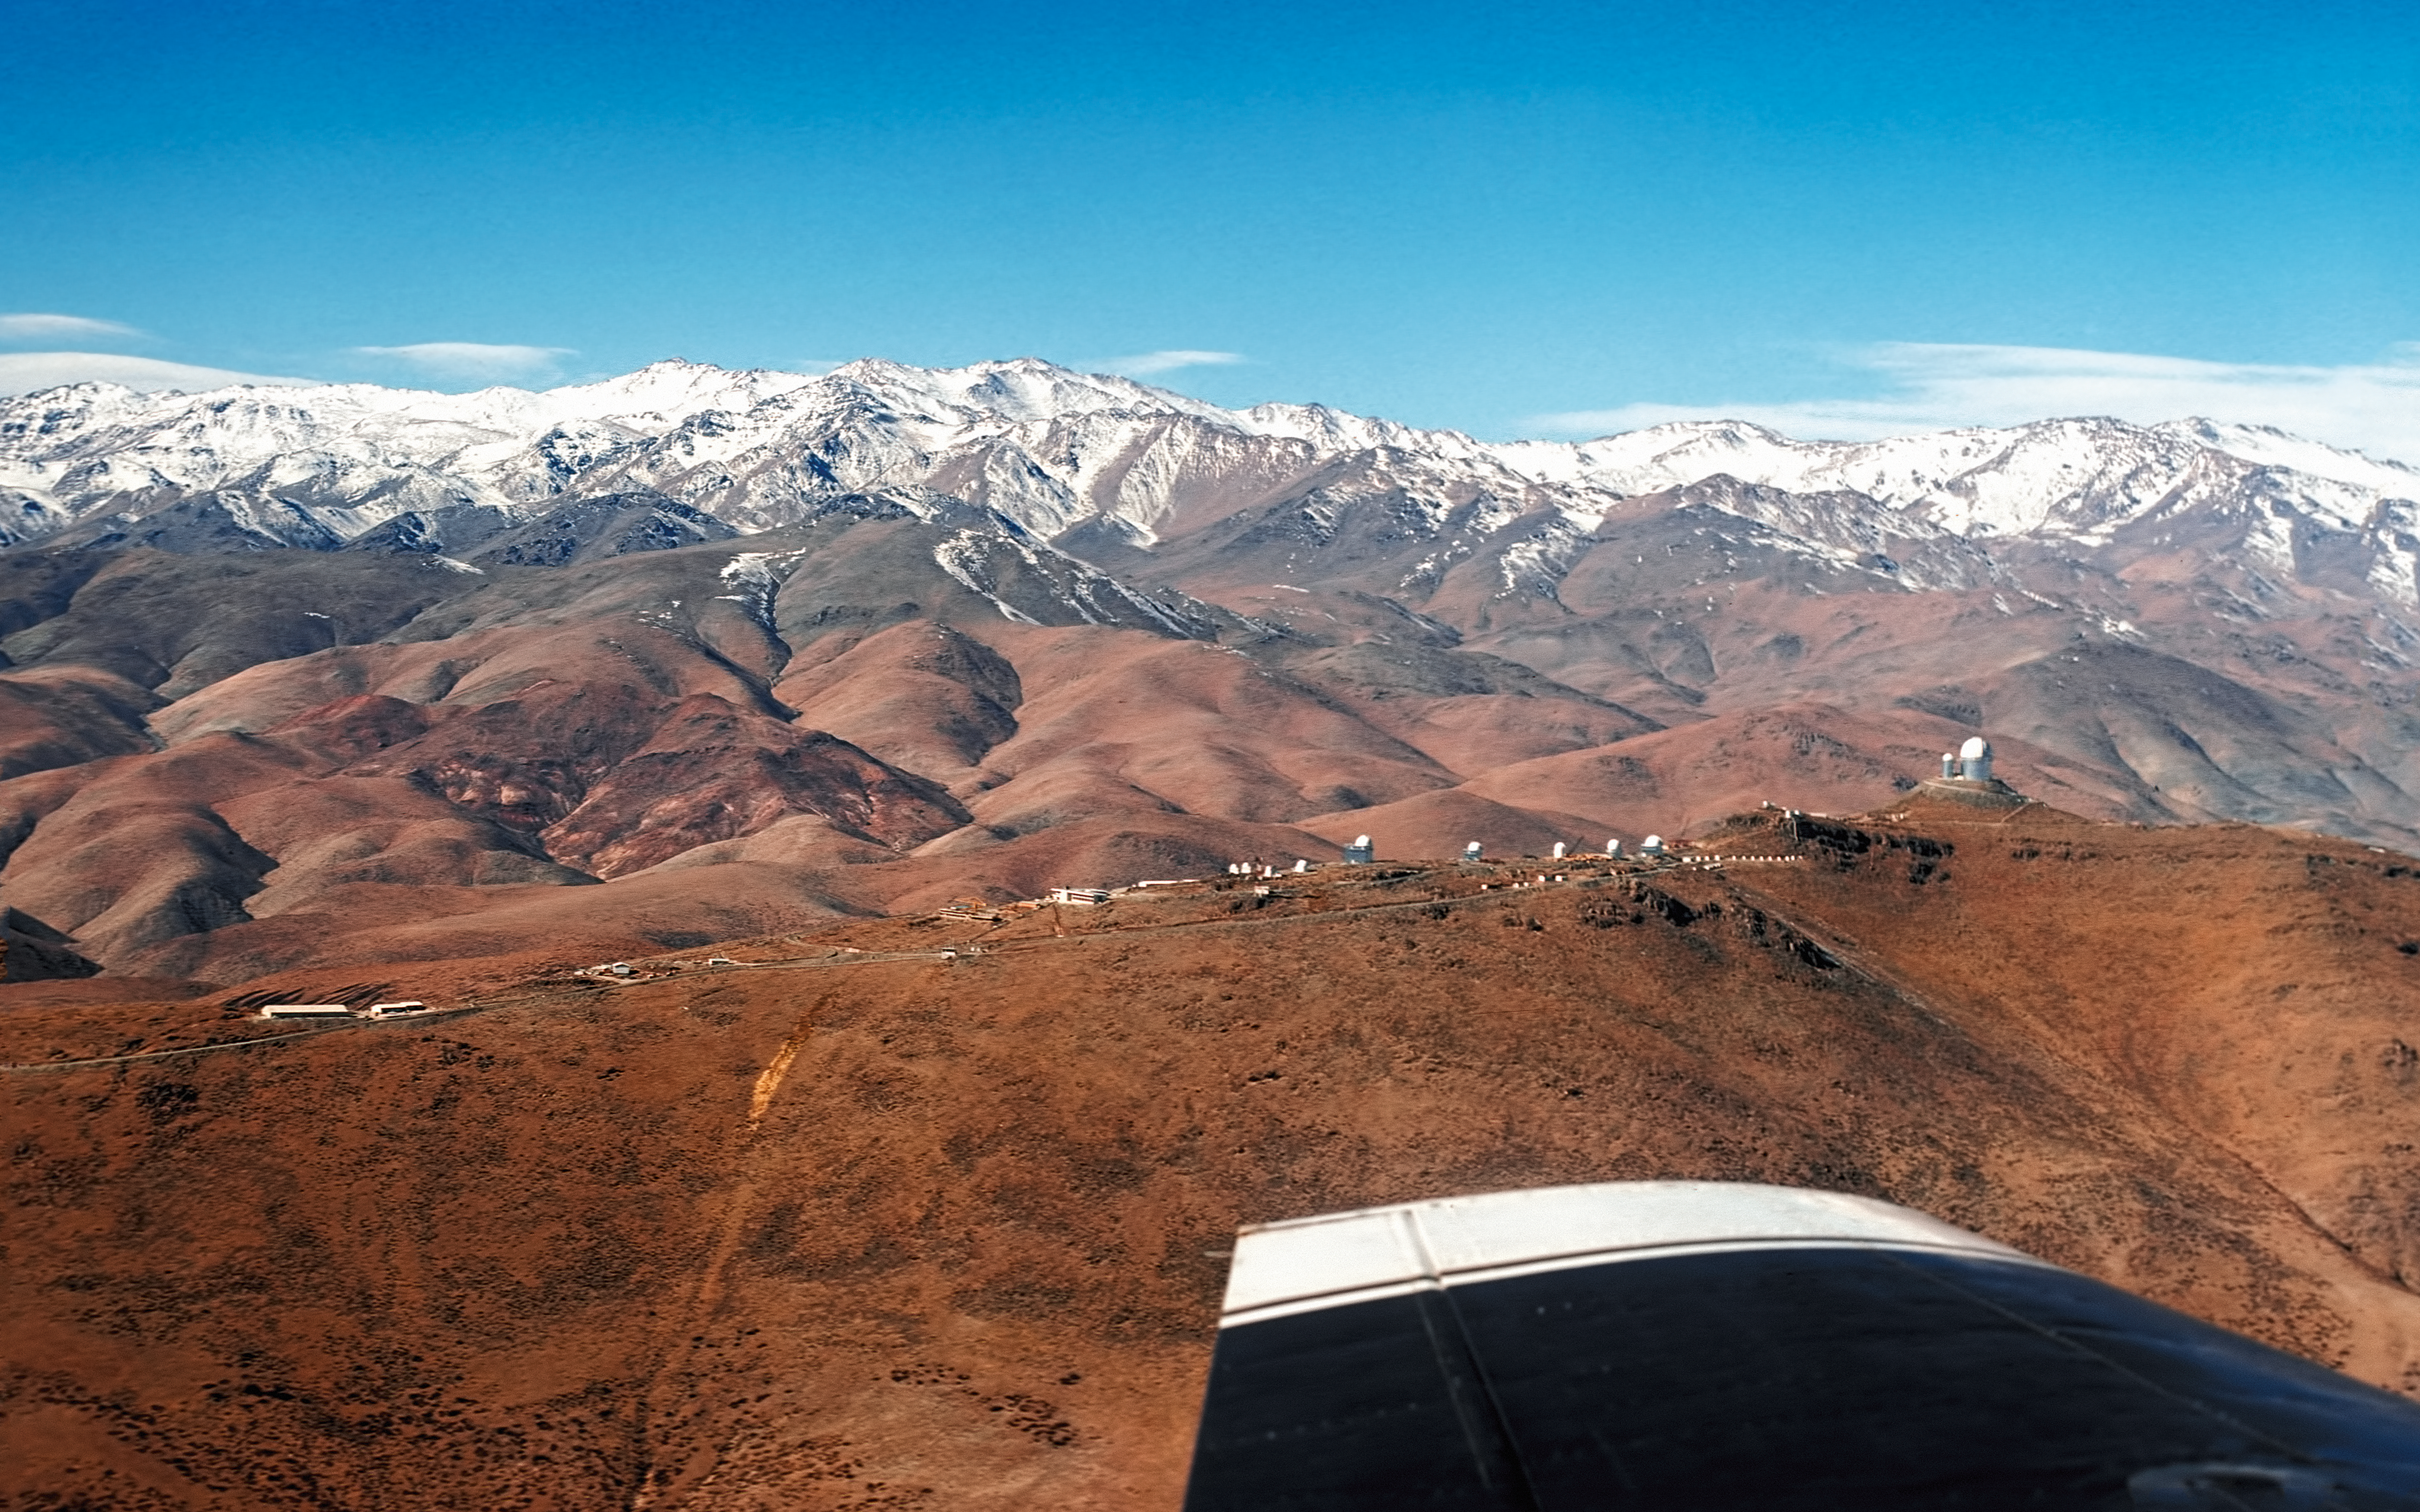

La Silla Observatory view from an airplane

Flying along the La Silla Observatory ridge, looking to the East.

Credit: ESO